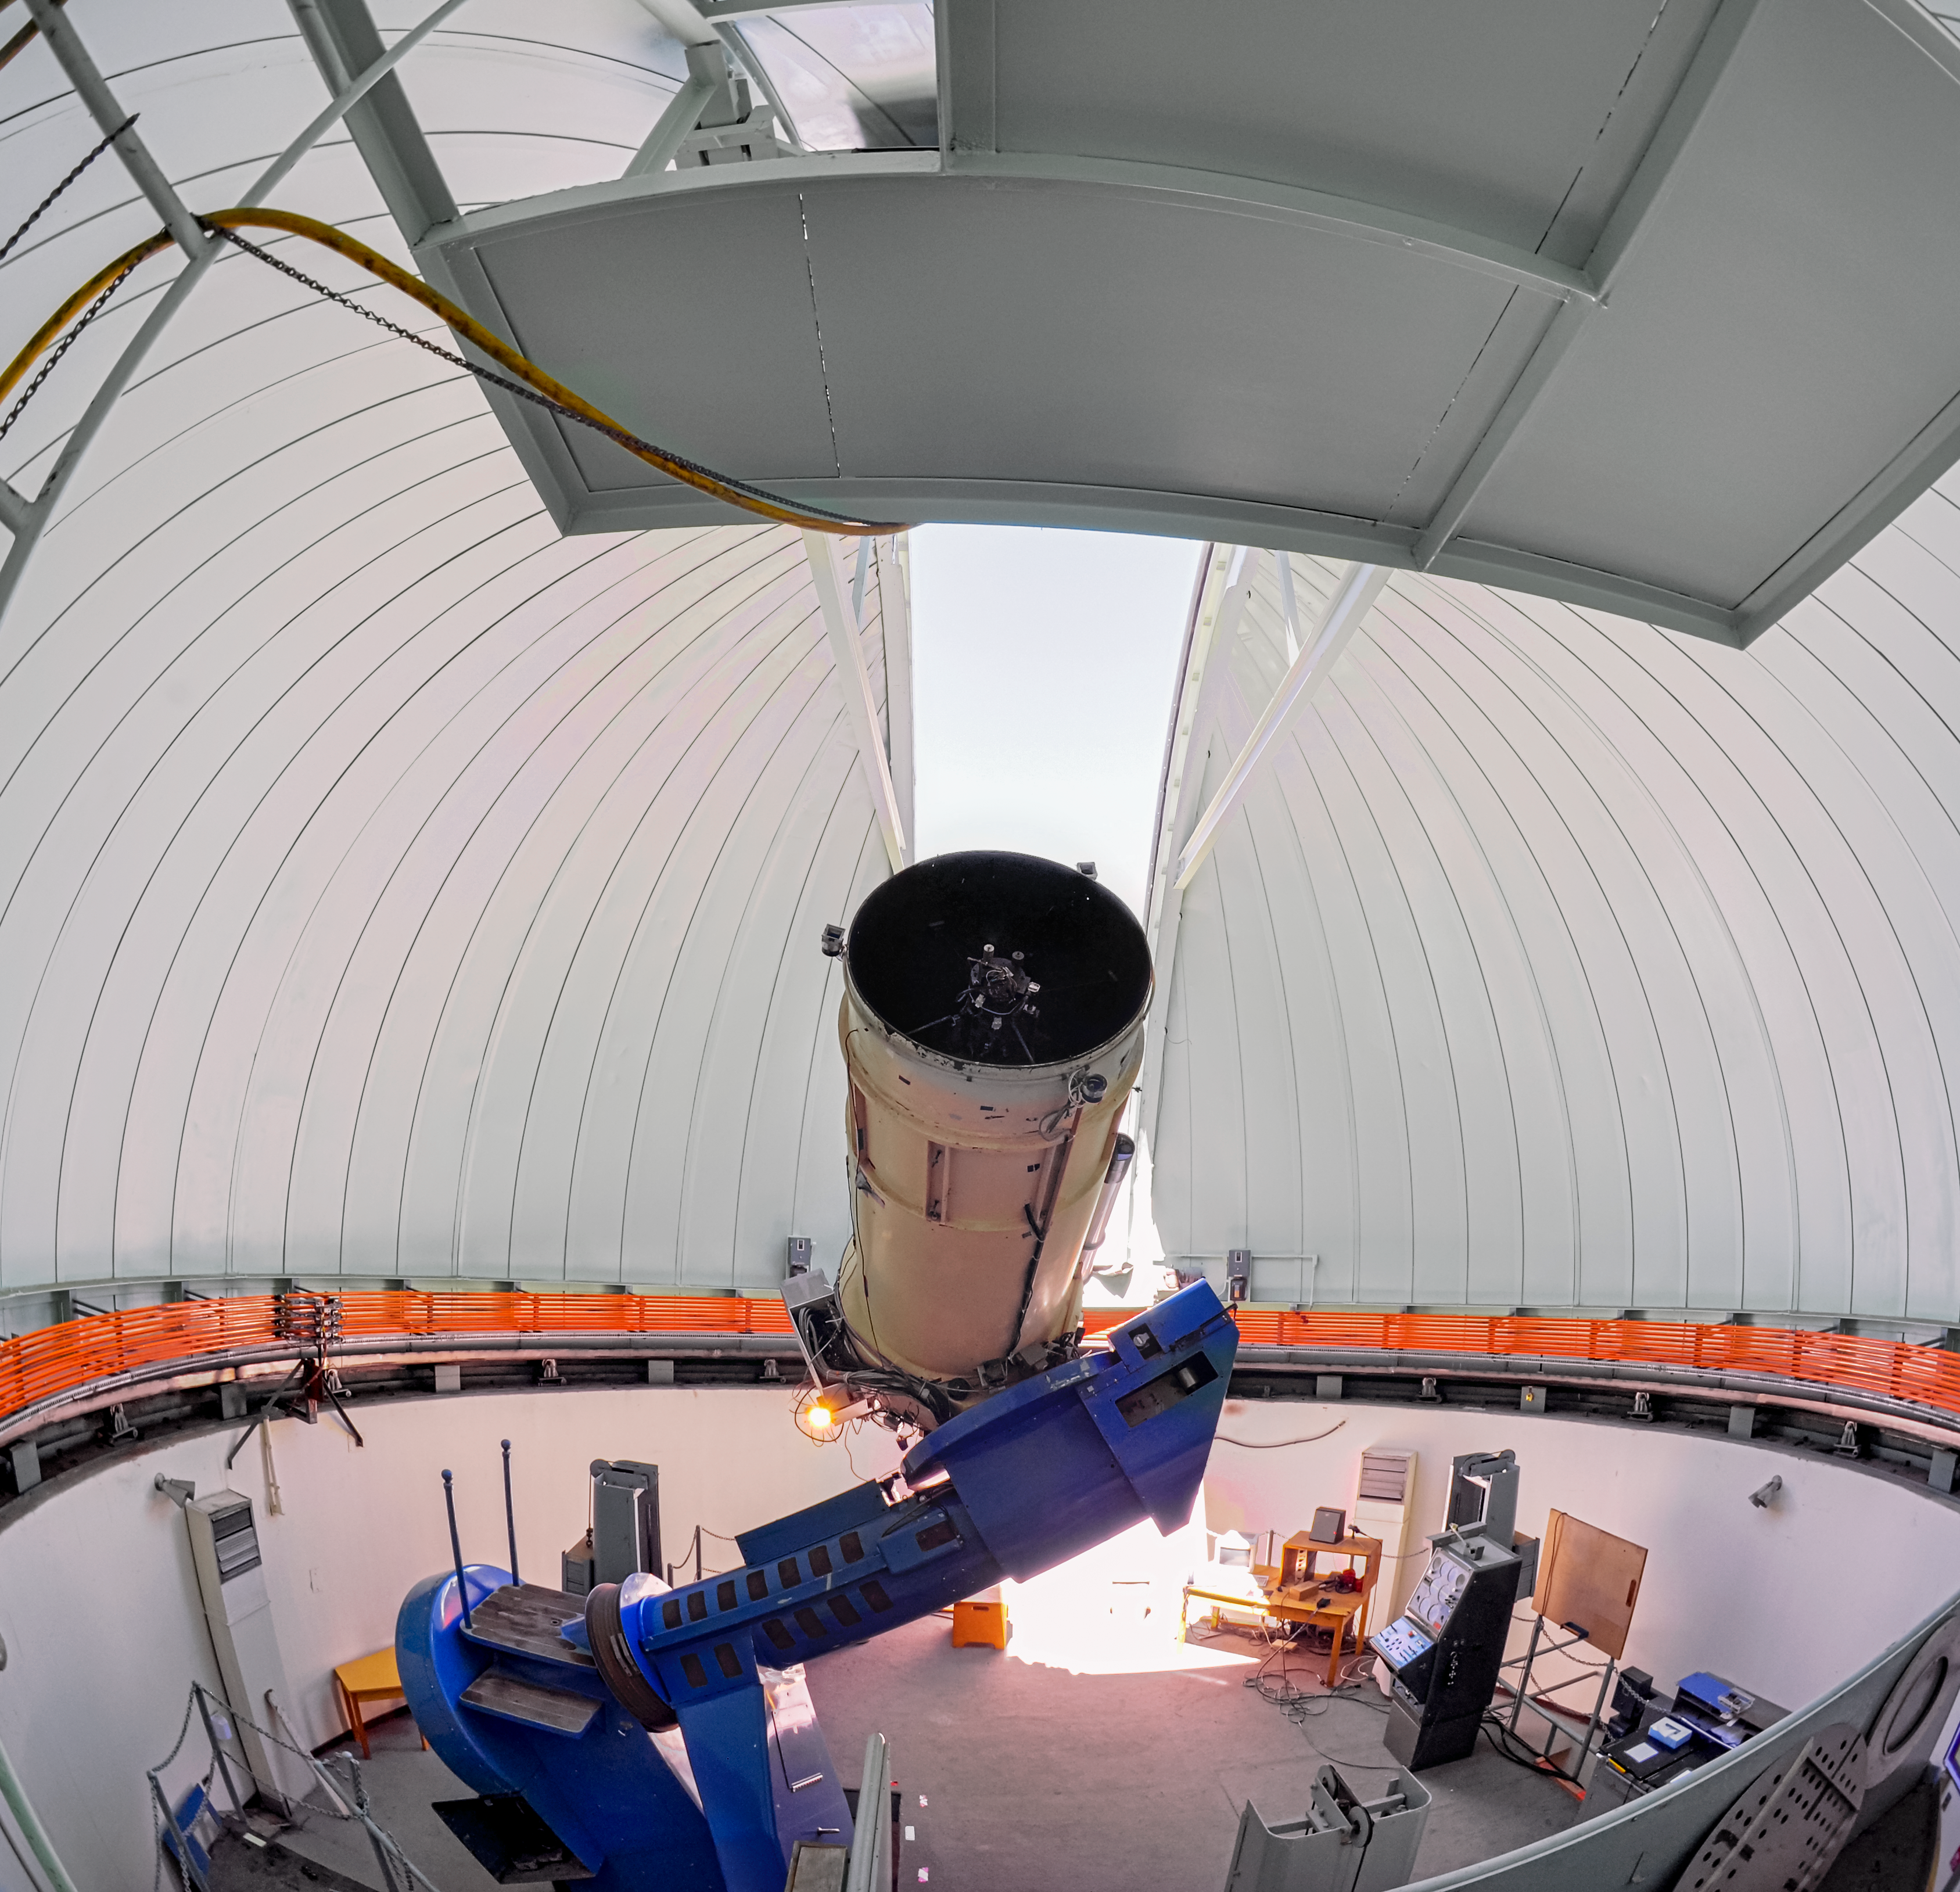

Inside SMARTS 0.9-meter Telescope

Panoramic view inside the SMARTS 0.9-meter Telescope. This is a Cassegrain telescope mounted on an off-axis, asymmetric mounting and used on the east side of the pier. The telescope is located at the summit of Cerro Tololo.

Credit: CTIO/NOIRLab/NSF/AURA/D. Munizaga